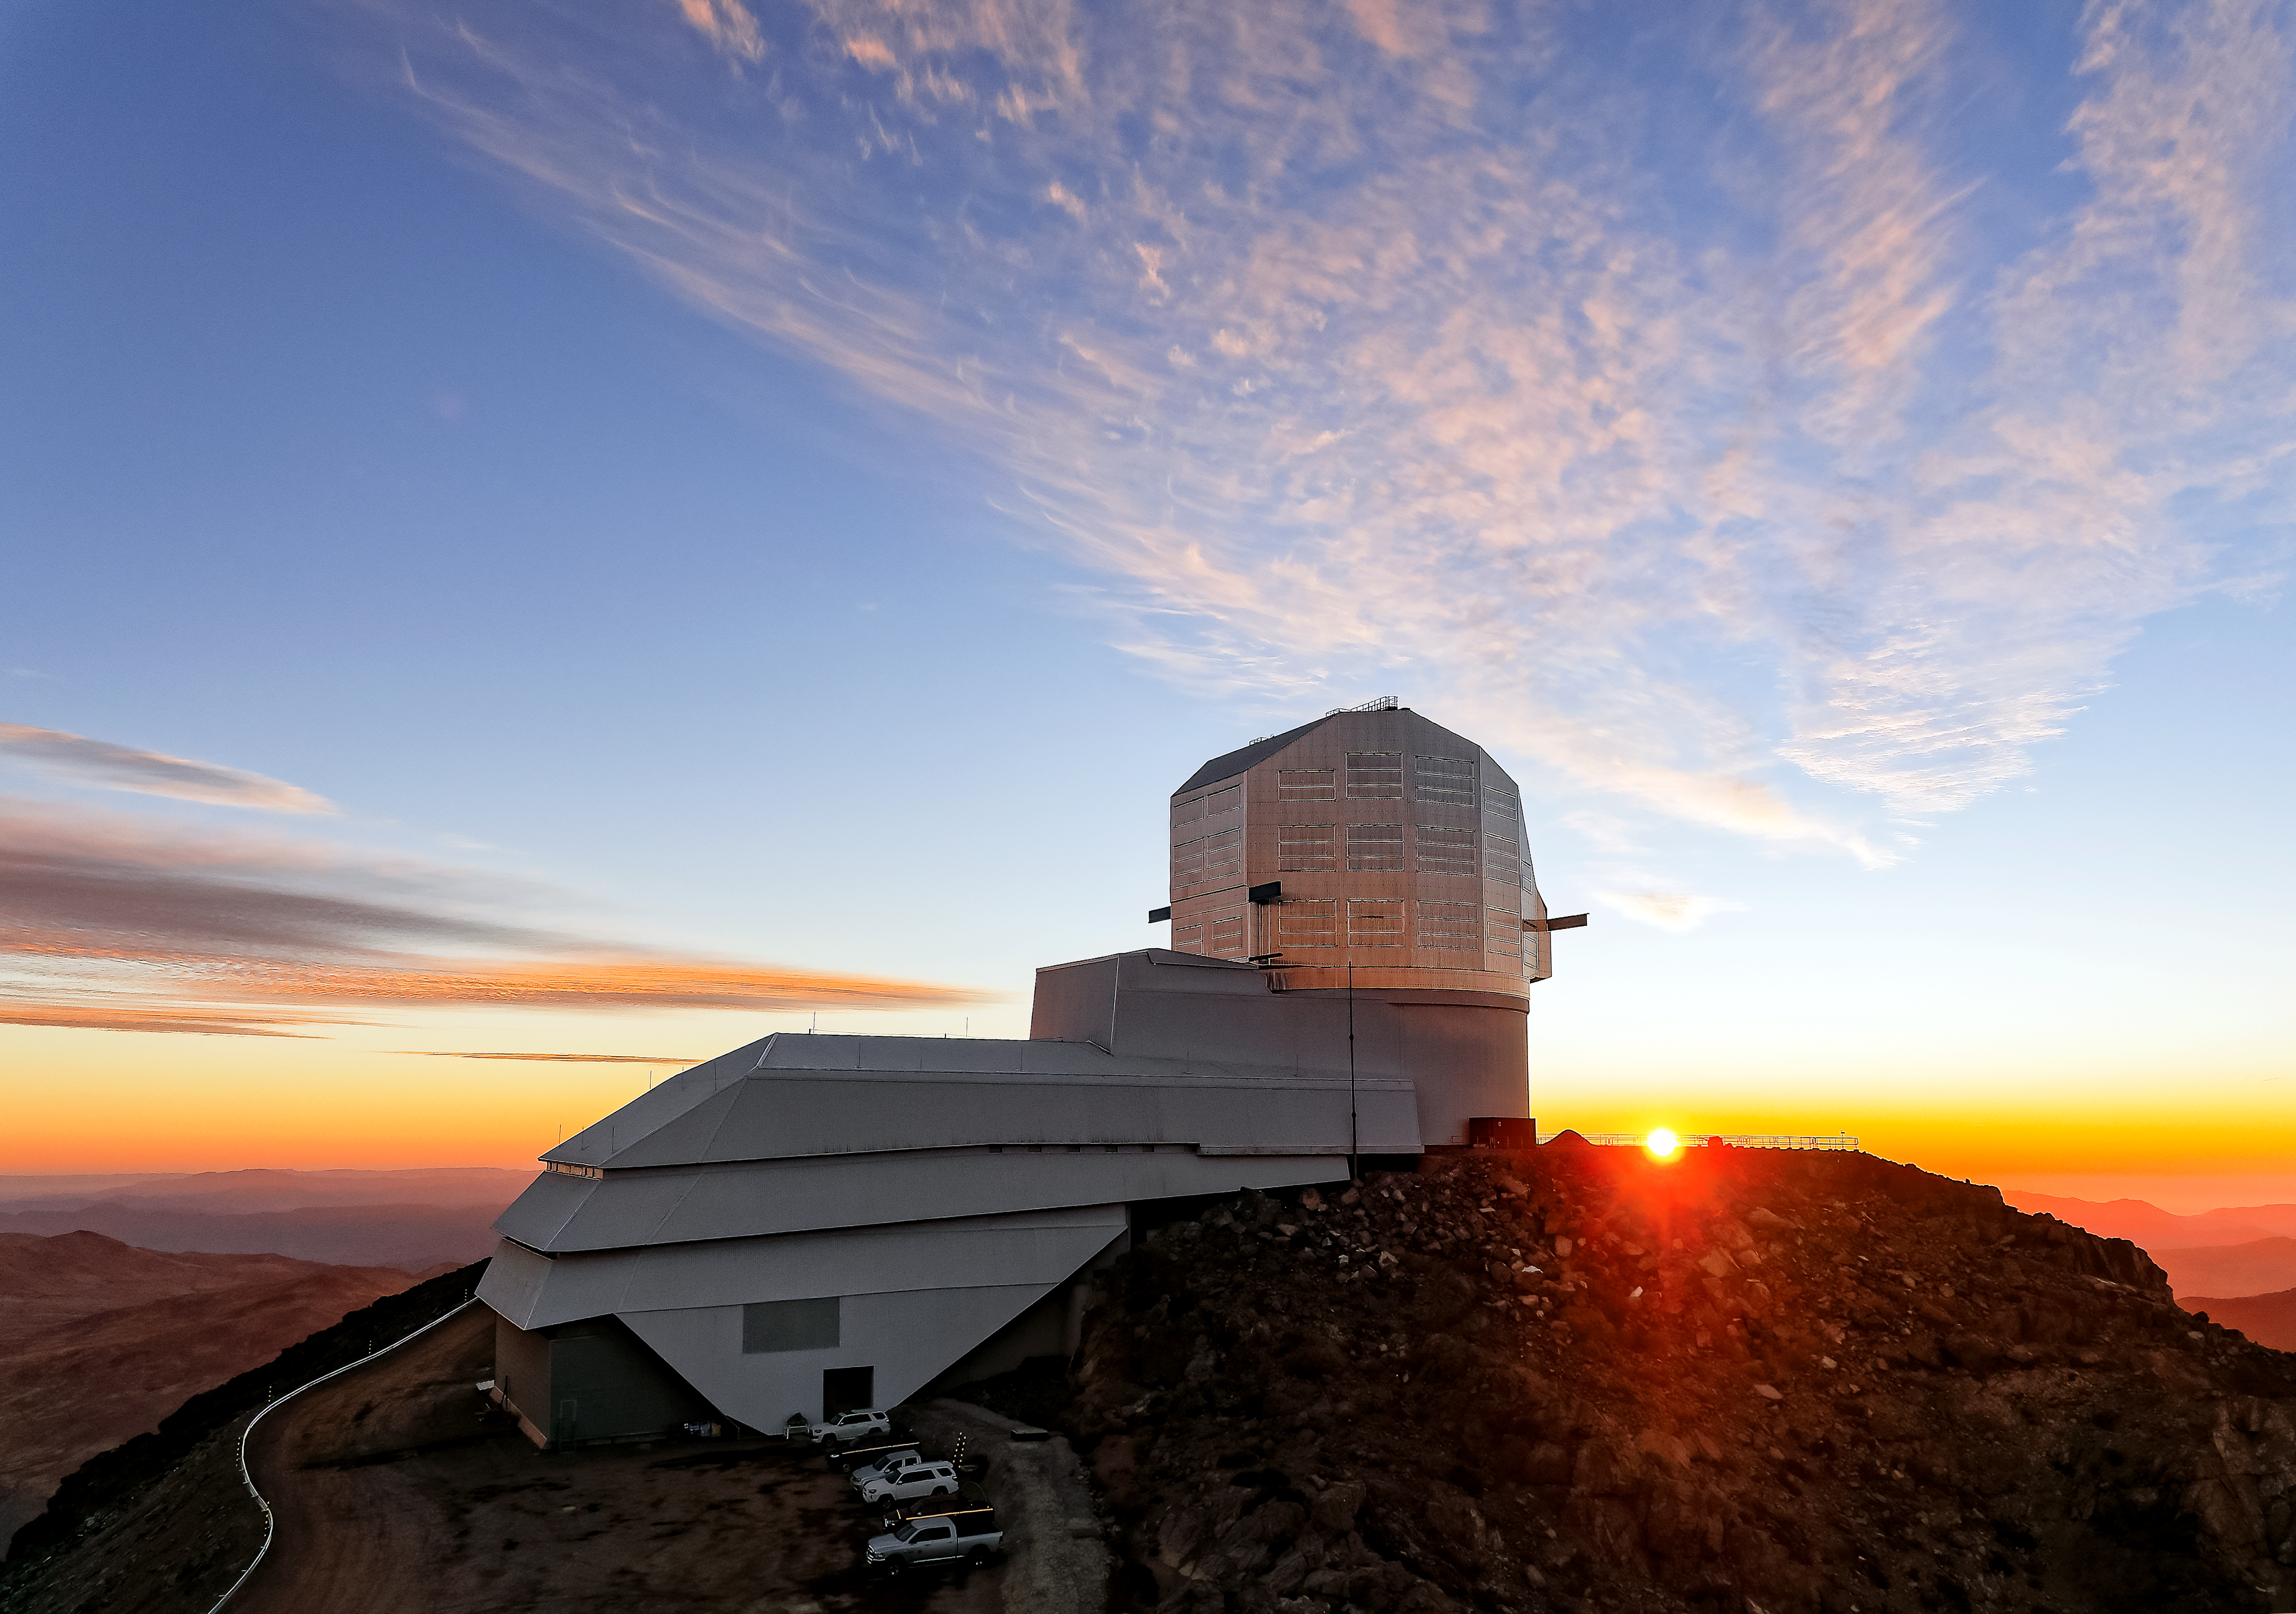

Sunset on Cerro Pachón

NSF–DOE Vera C. Rubin Observatory at sunset on Cerro Pachón, as seen from Rubin Auxiliary Telescope (AuxTel).

This image was taken on a media visit with a reporter from the Wall Street Journal.

Credit: RubinObs/NSF/DOE/NOIRLab/SLAC/AURA/W. O'Mullane